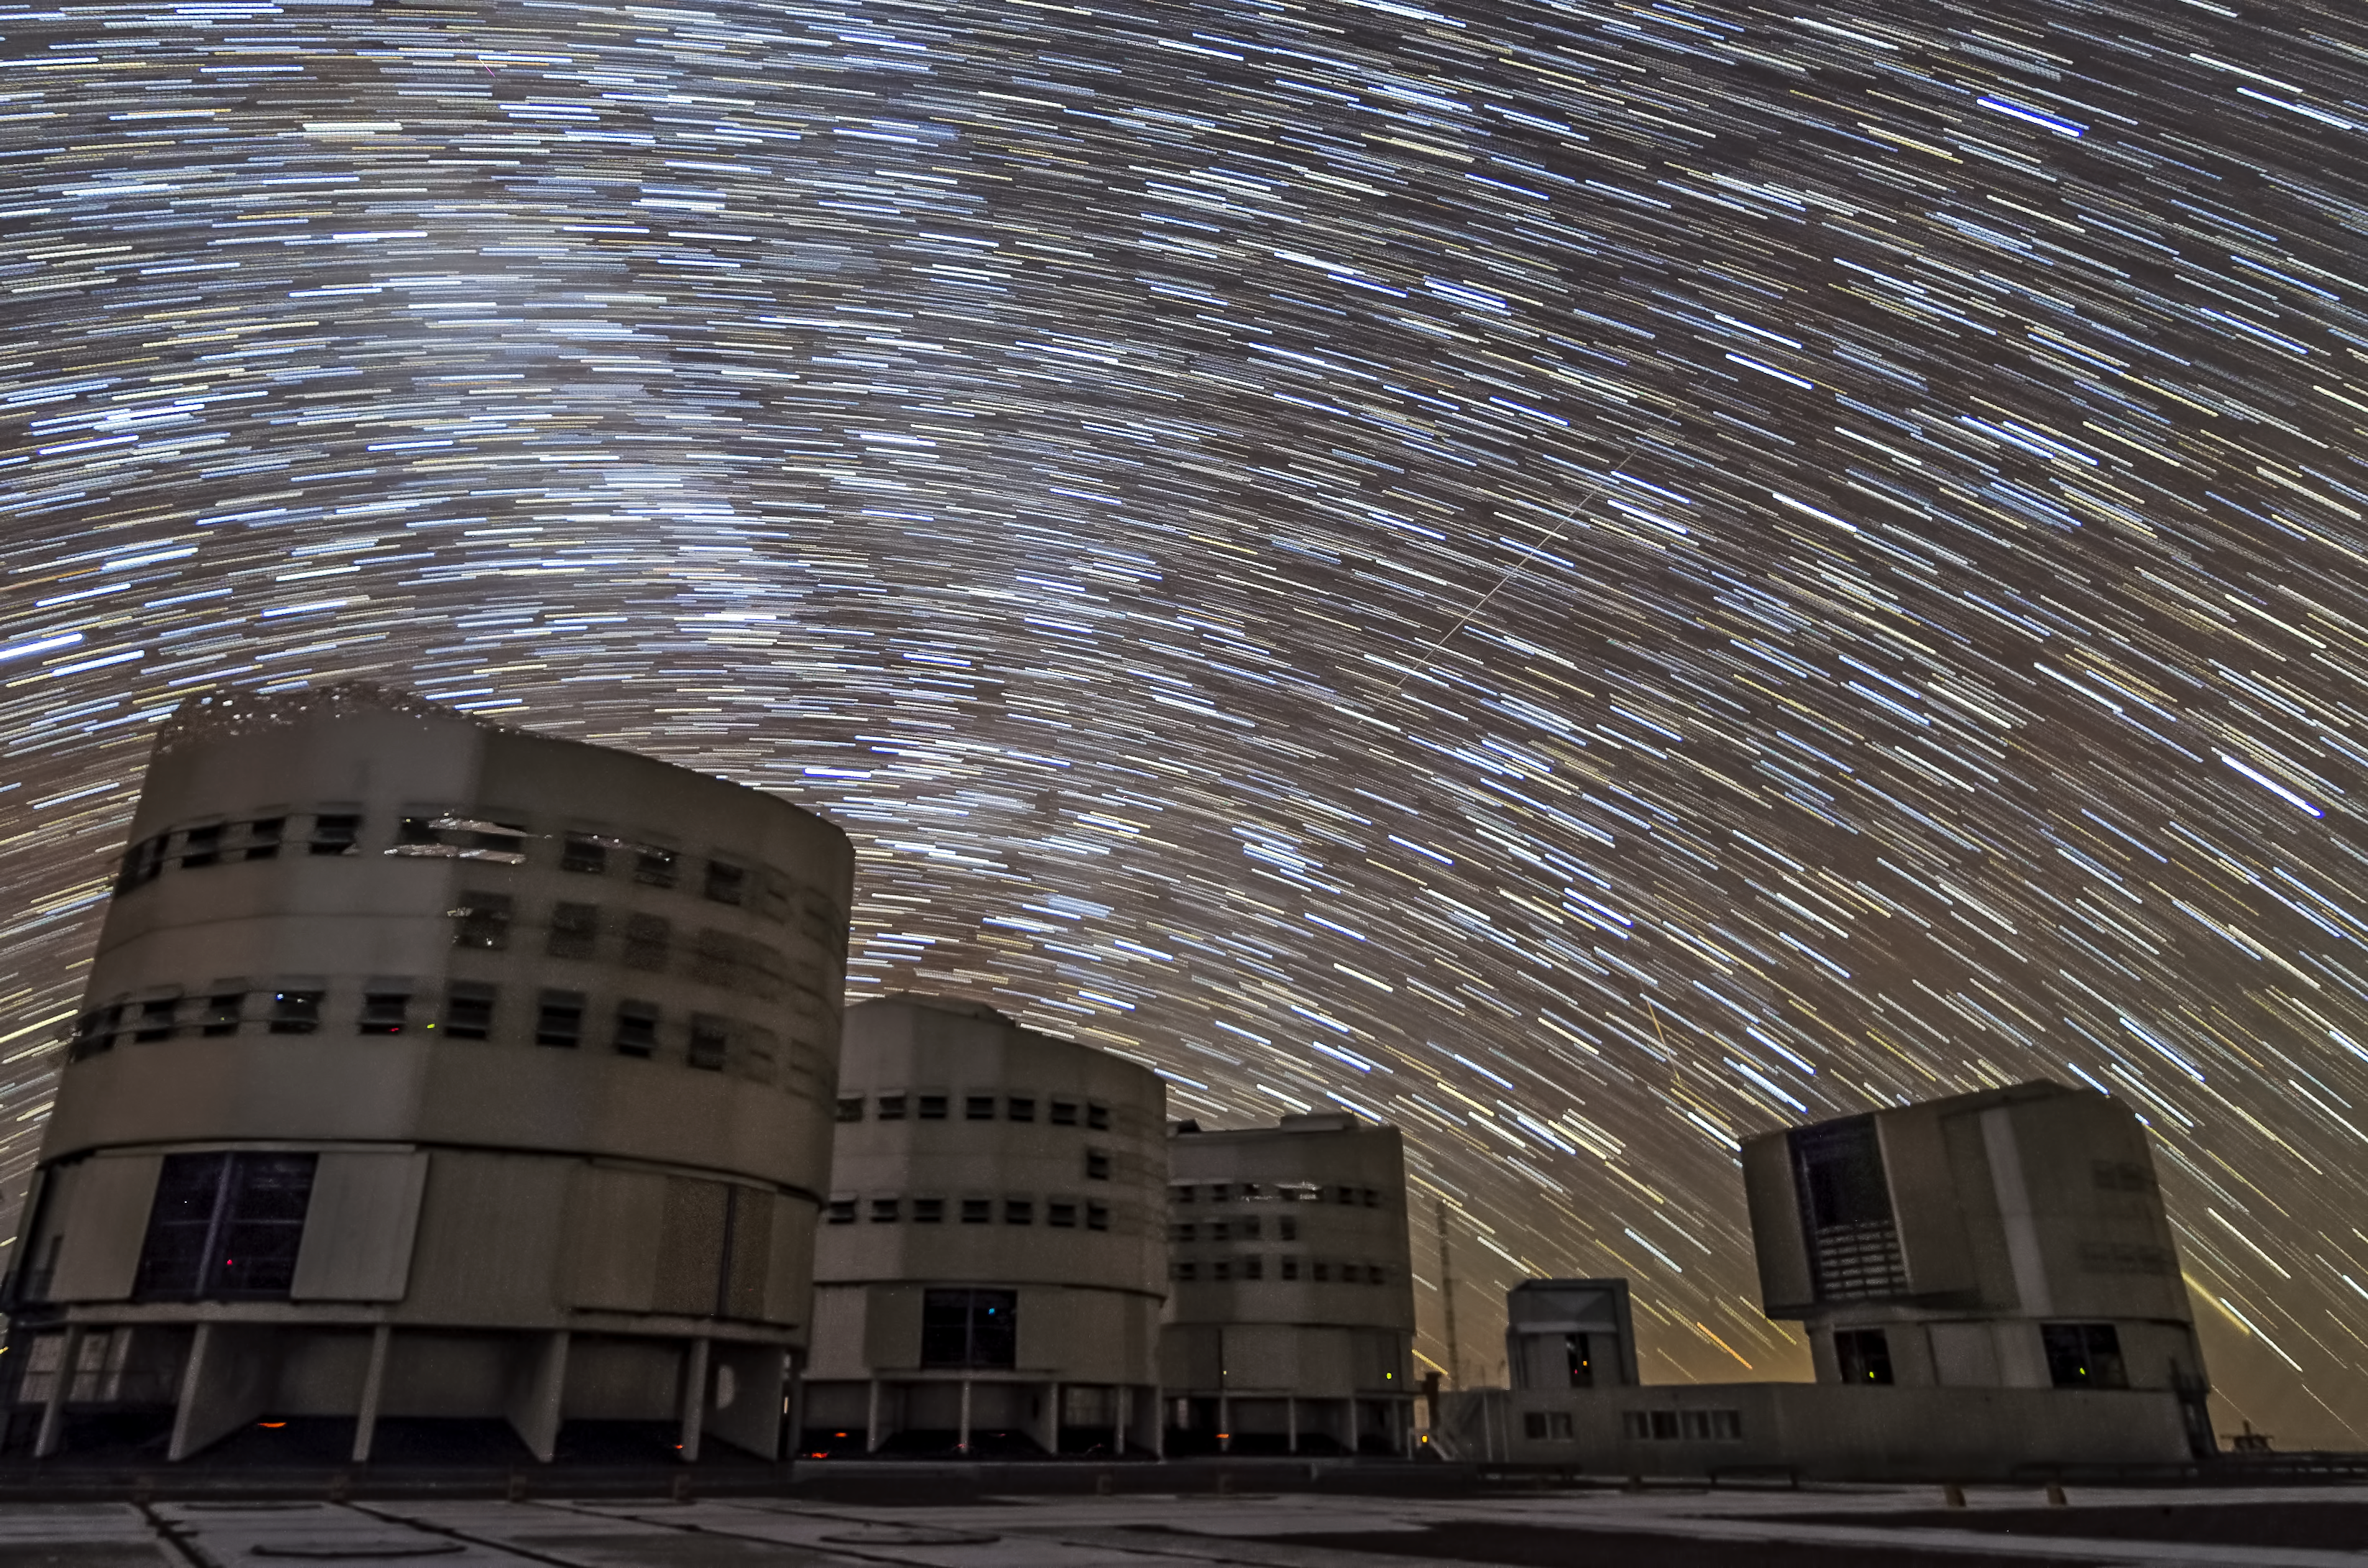

Swirling stars above the VLT

The rotating sky above ESO's Very Large Telescope at Paranal. The effect of the stars swirling above the telescope enclosures is created by taking the photograph with a very long exposure time, capturing the way the stars appear to move as the Earth rotates.

Credit: ESO/G.Brammer